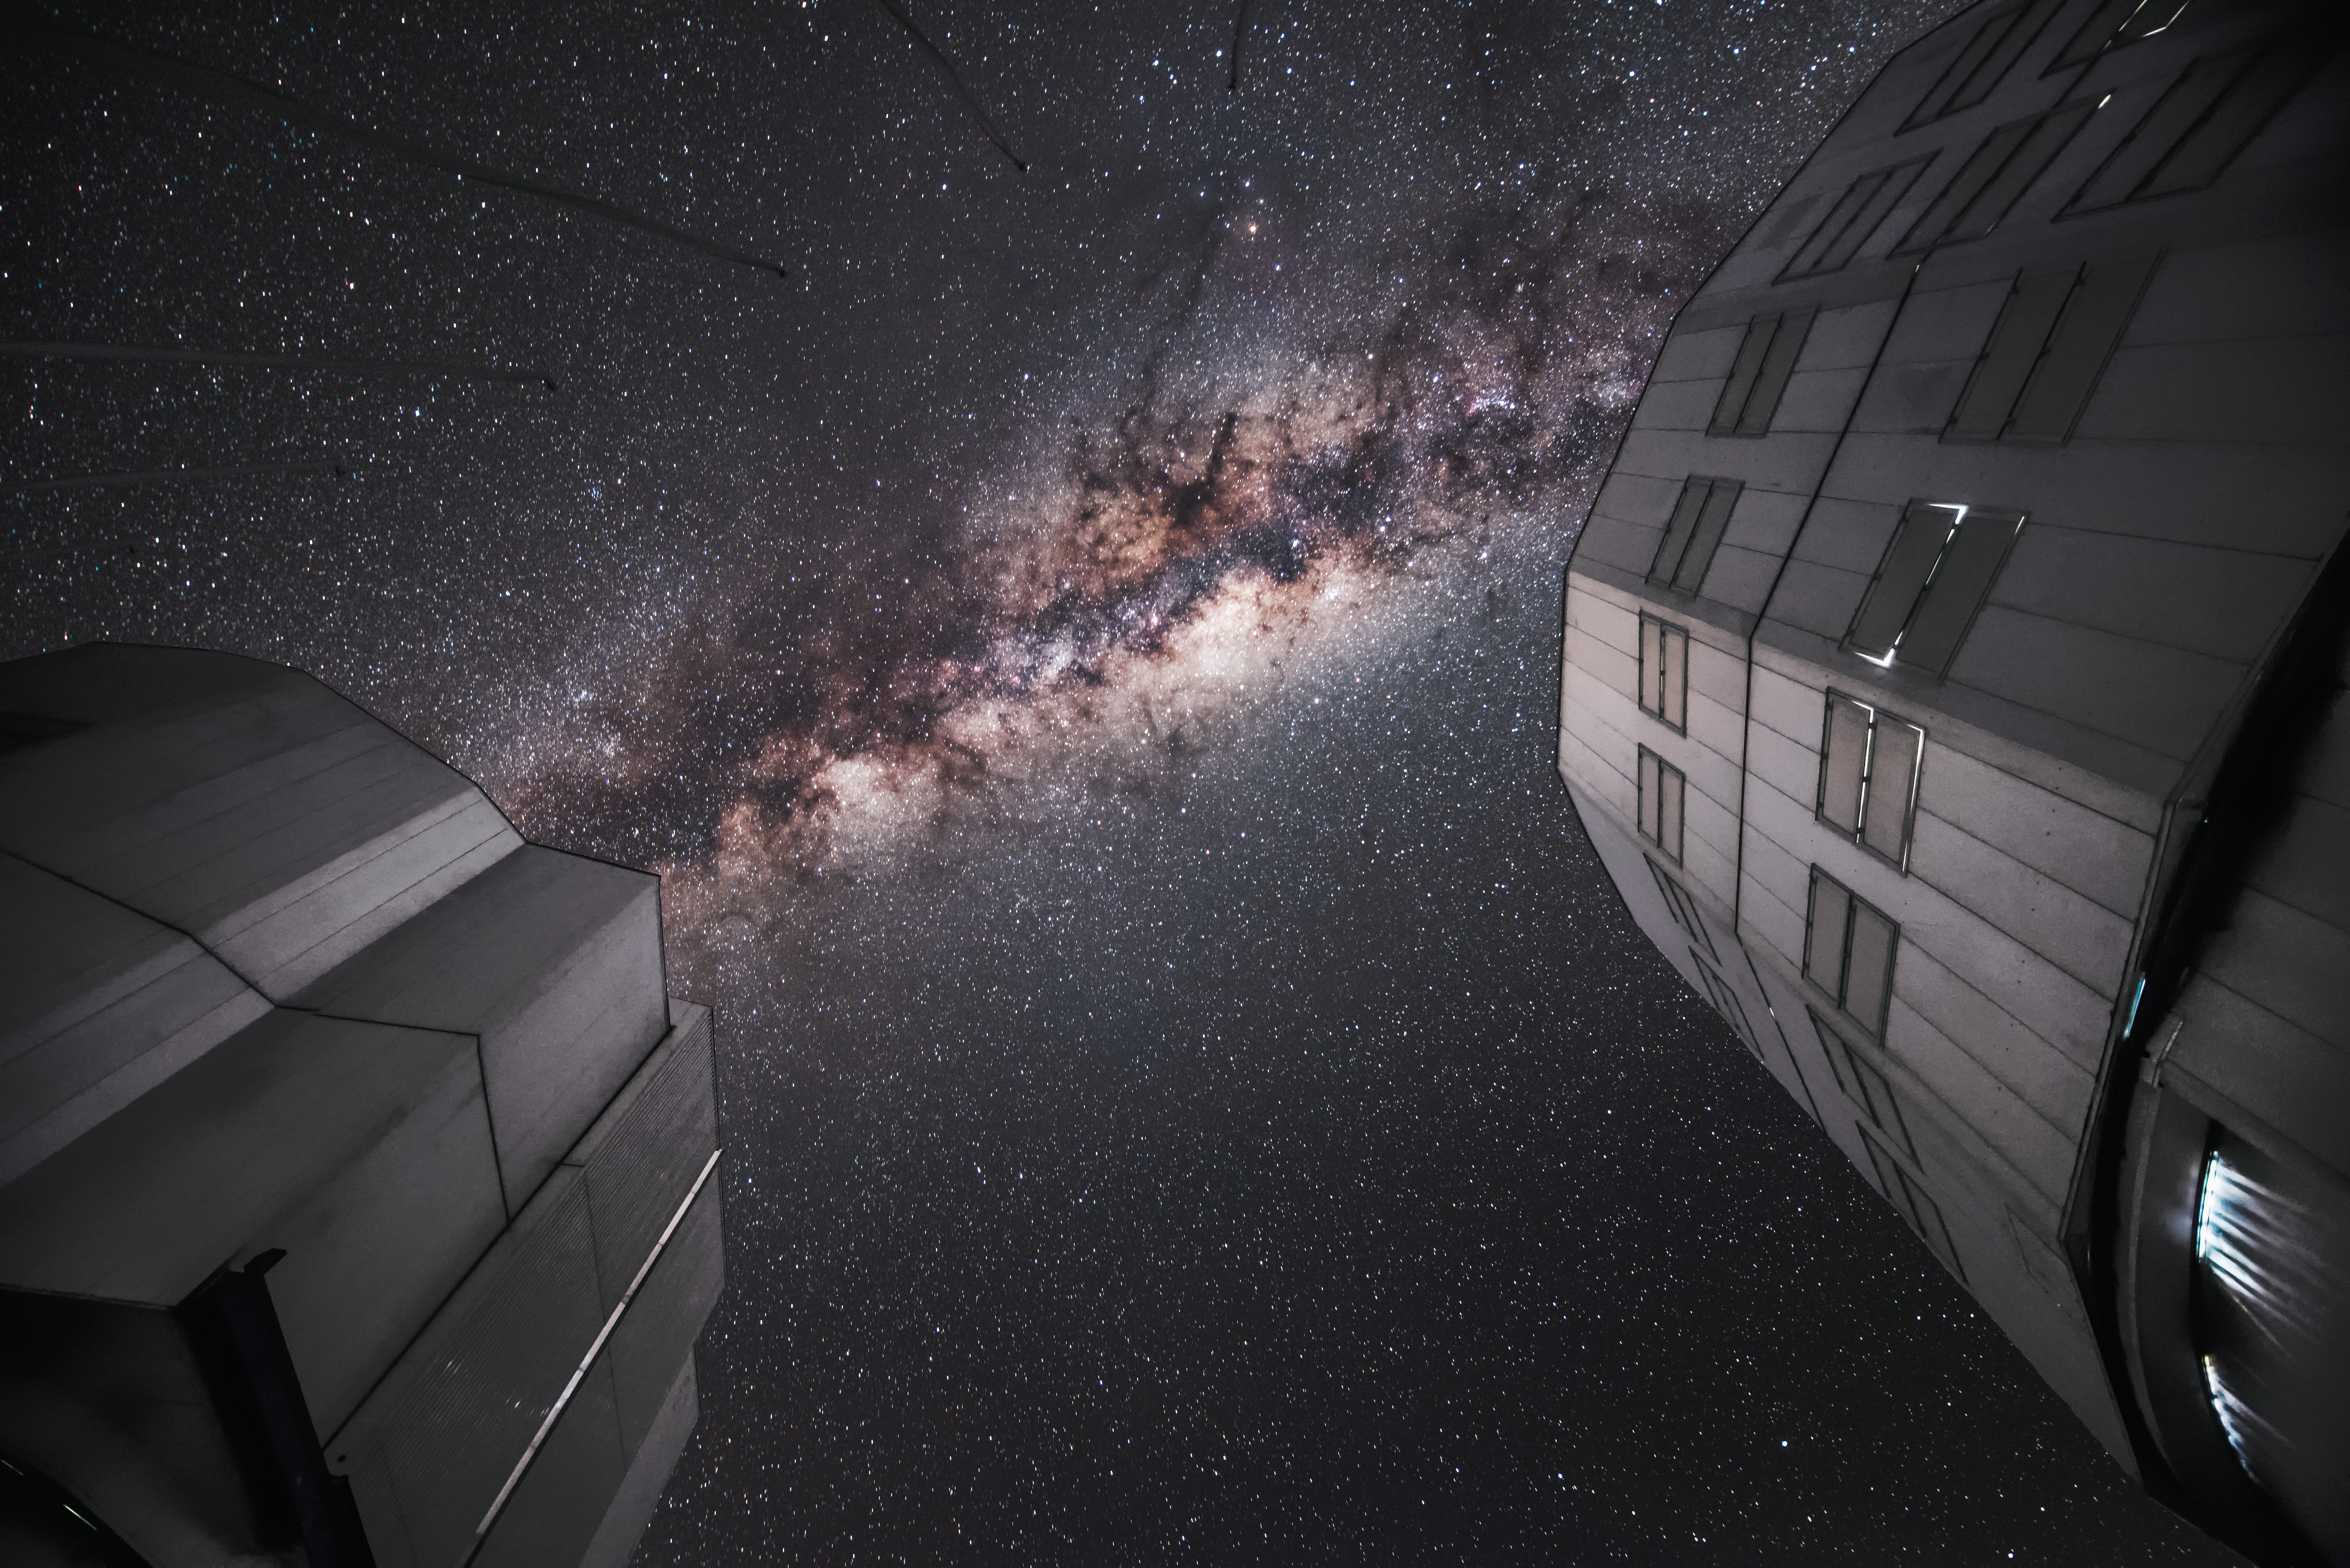

Bridge over the VLT

The spectacular sight of the Milky Way amongst a sea of stars appears to bridge two of the four Unit Telescopes that comprises ESO's Very Large Telescope (VLT).

Credit: ESO/A. Ghizzi Panizza (www.albertoghizzipanizza.com)